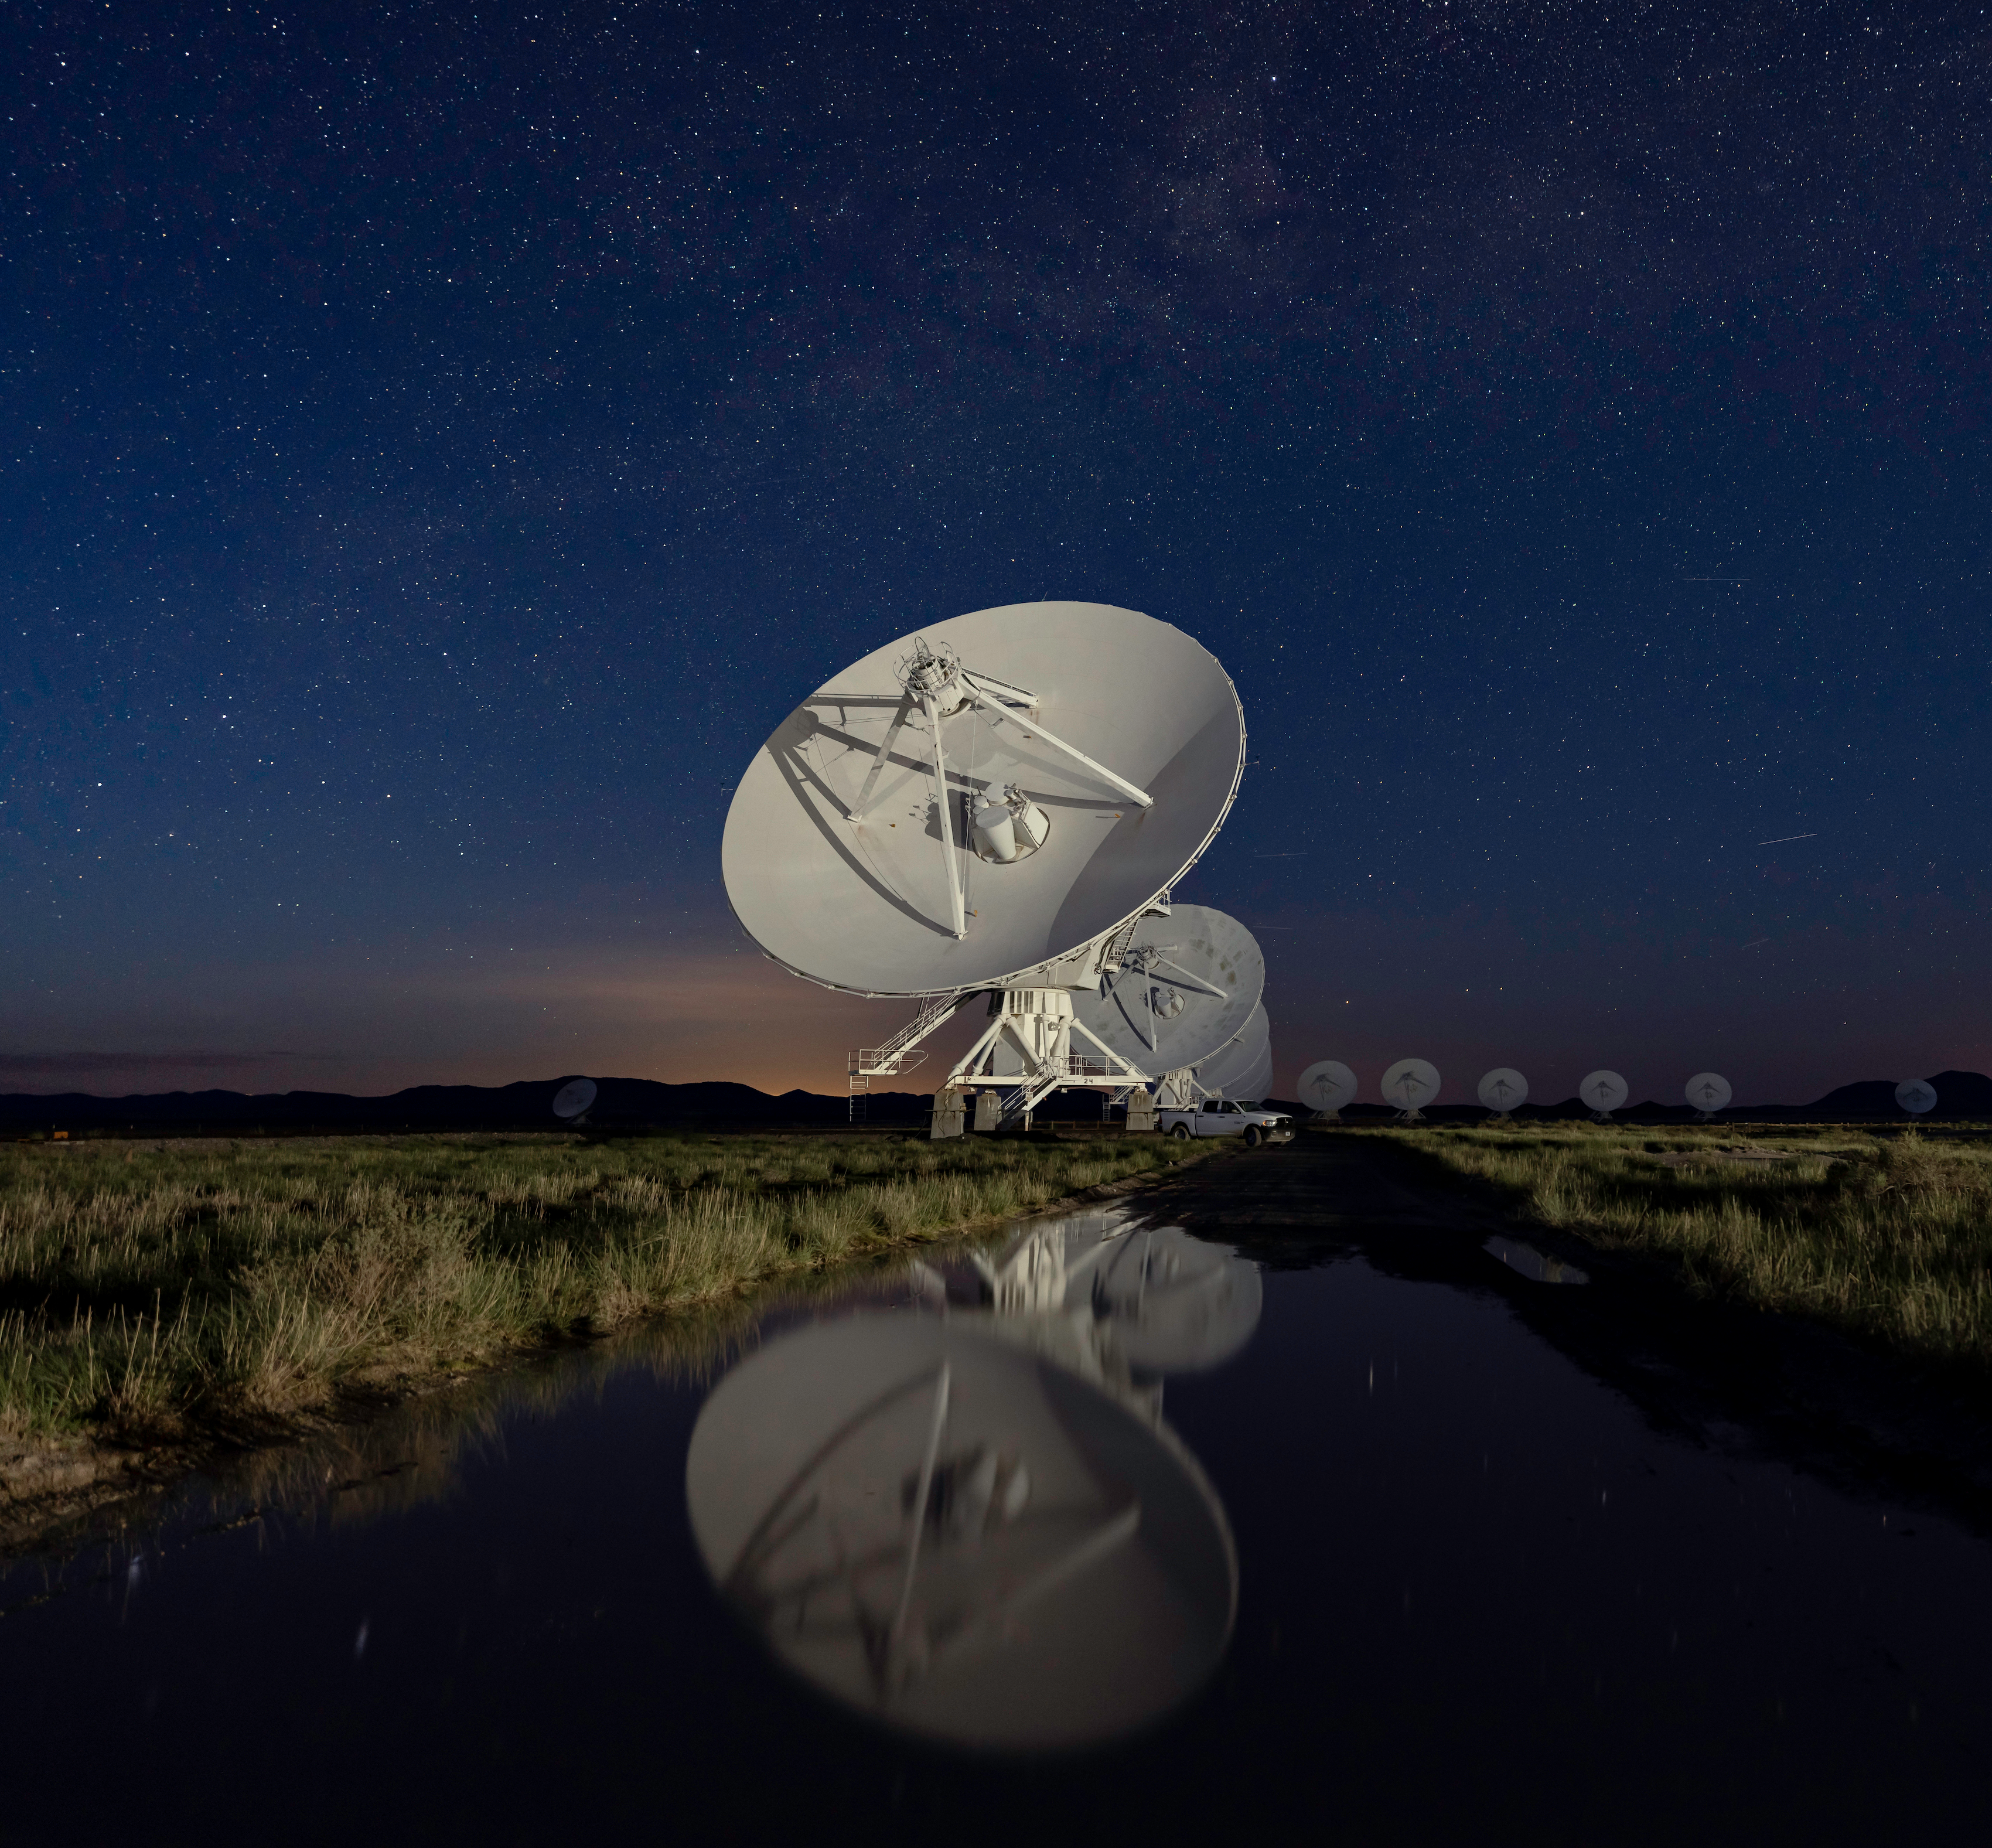

VLA Dish Reflection

Photo taken by Jeff Hellerman as part of an astrophotography project with the National Radio Astronomy Observatory and the Very Large Array (VLA).

Credit: Jeff Hellerman, NRAO/AUI/NSF